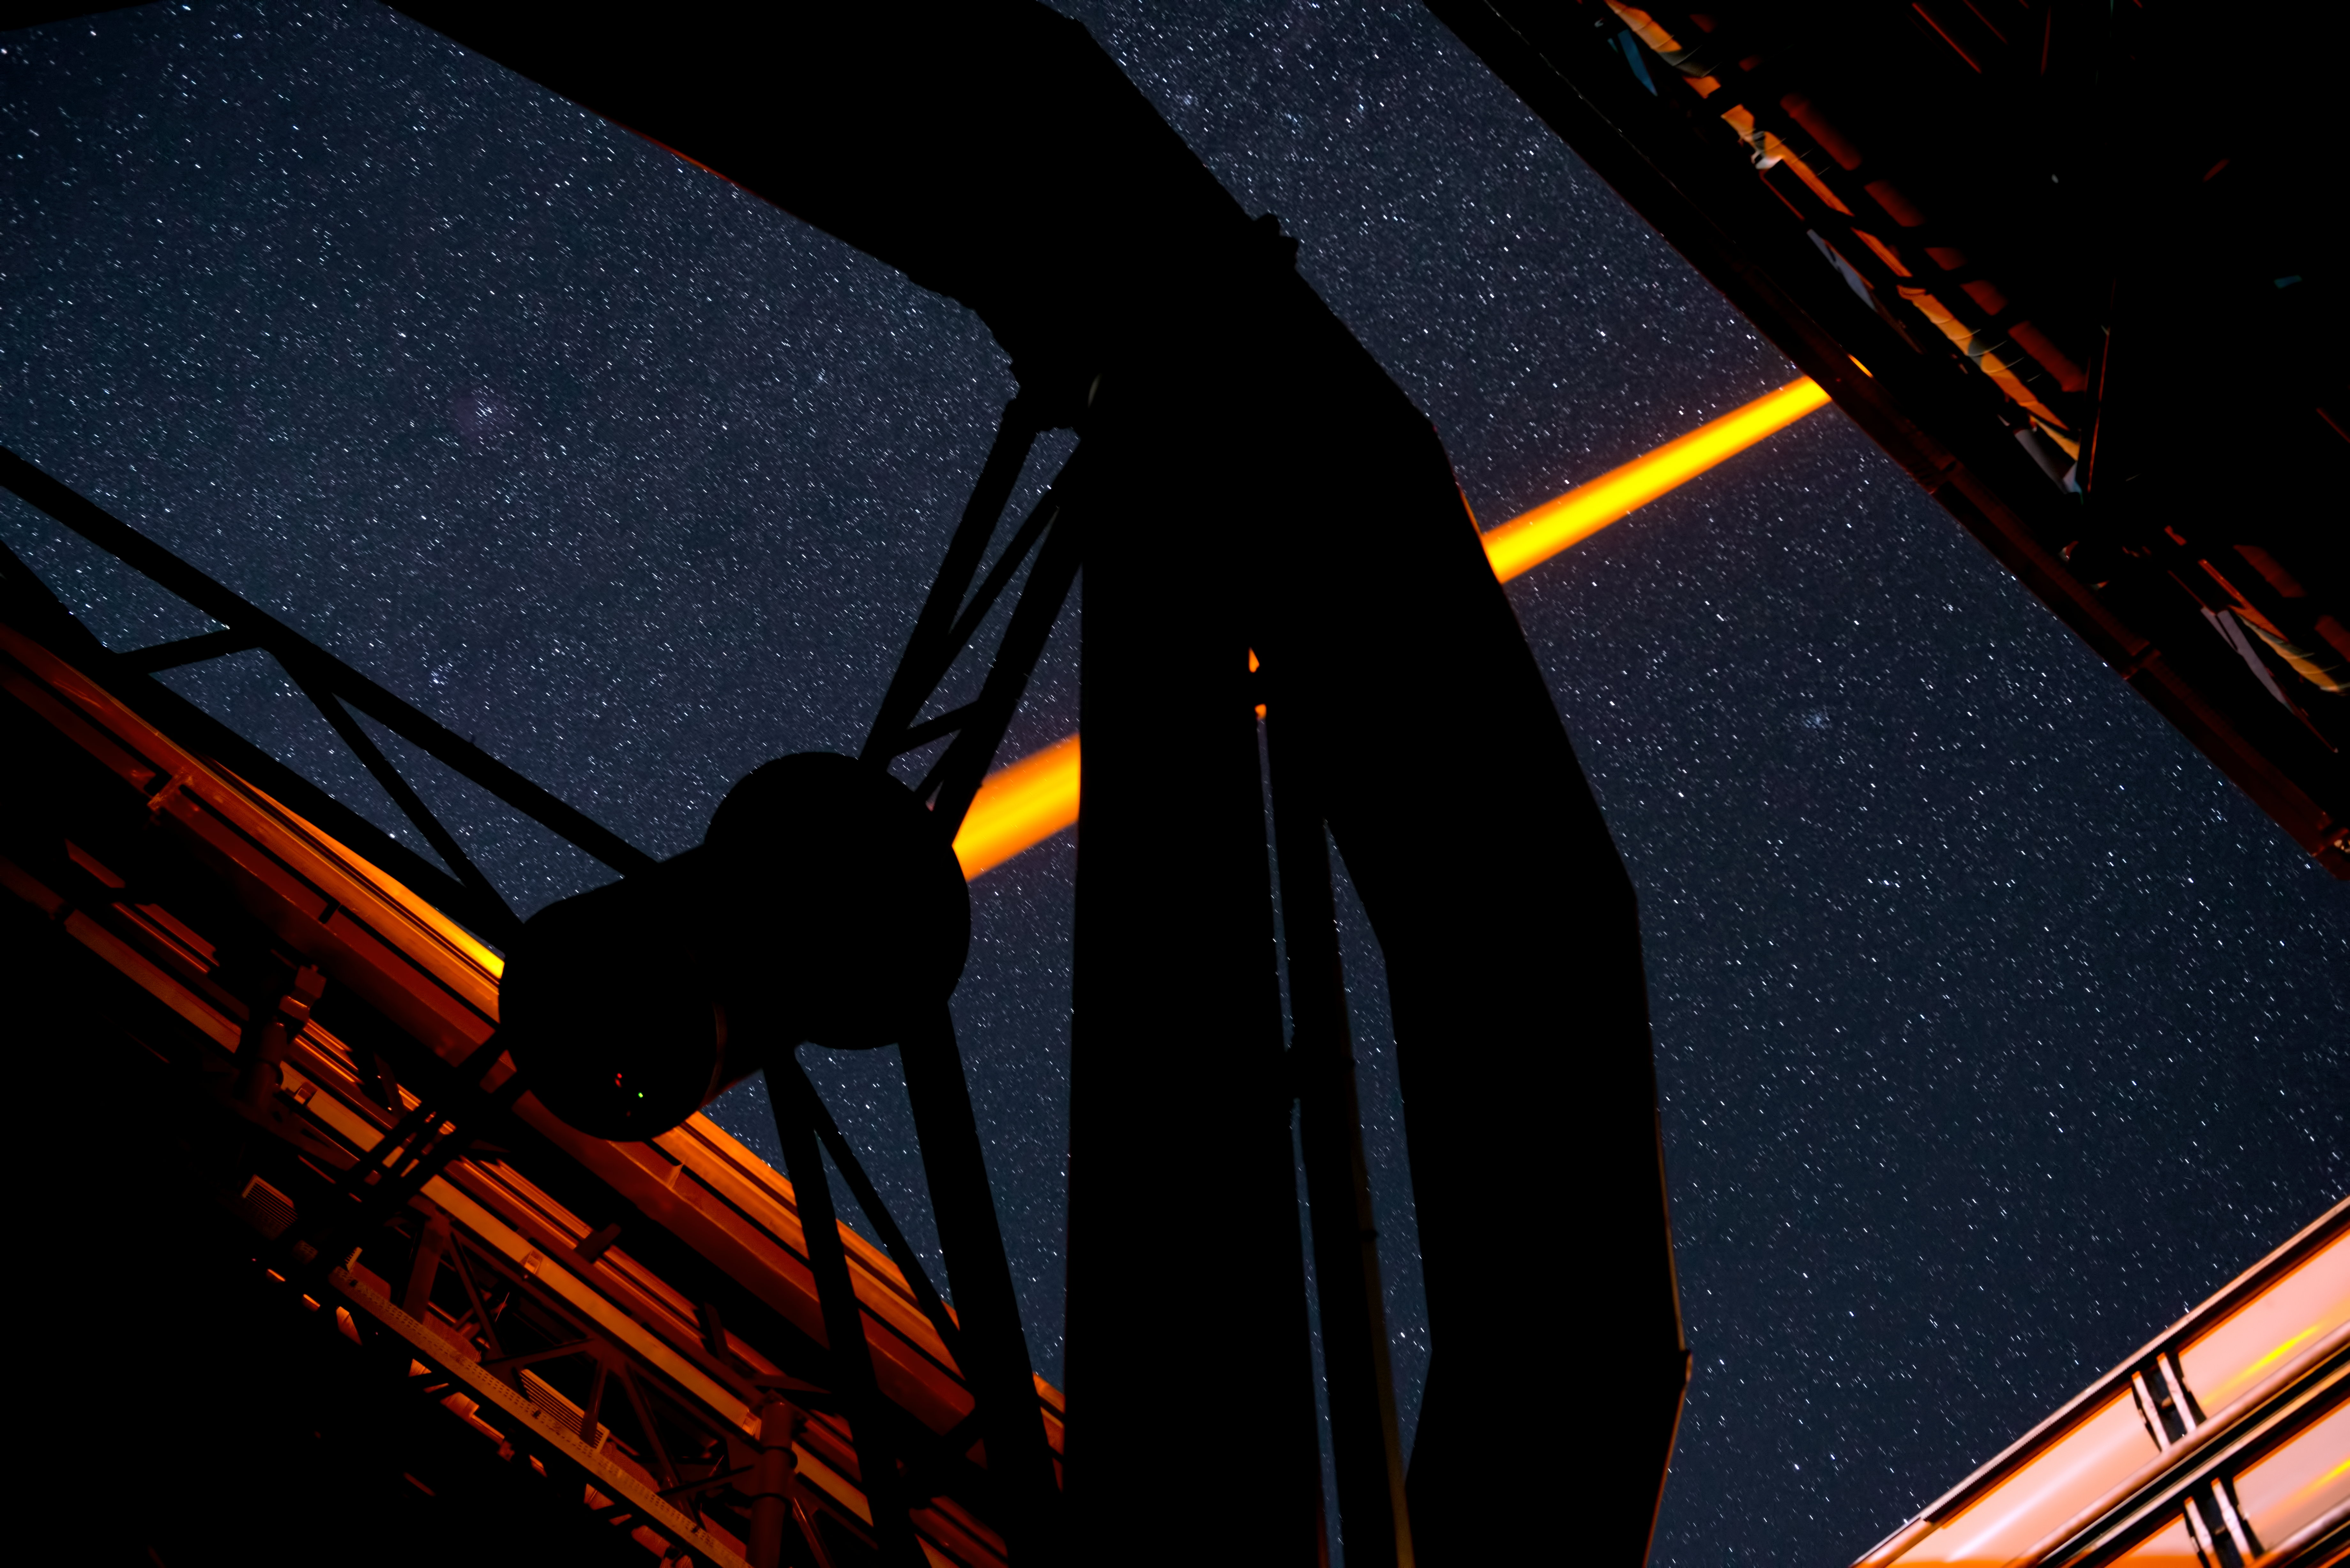

The Laser Guide Star of Paranal in operation

This spectacular image shows Yepun, the fourth 8.2-metre Unit Telescope of ESO’s Very Large Telescope (VLT) facility, launching a powerful yellow laser beam into the sky. The beam creates a glowing spot — an artificial star — in the Earth’s atmosphere by exciting a layer of sodium atoms at an altitude of 90 km. This Laser Guide Star (LGS) is part of the VLT’s adaptive optics system. The light coming back from the artificial star is used as a reference to control the deformable mirrors and remove the effects of atmospheric distortions, producing astronomical images almost as sharp as if the telescope were in space.

Credit: ESO